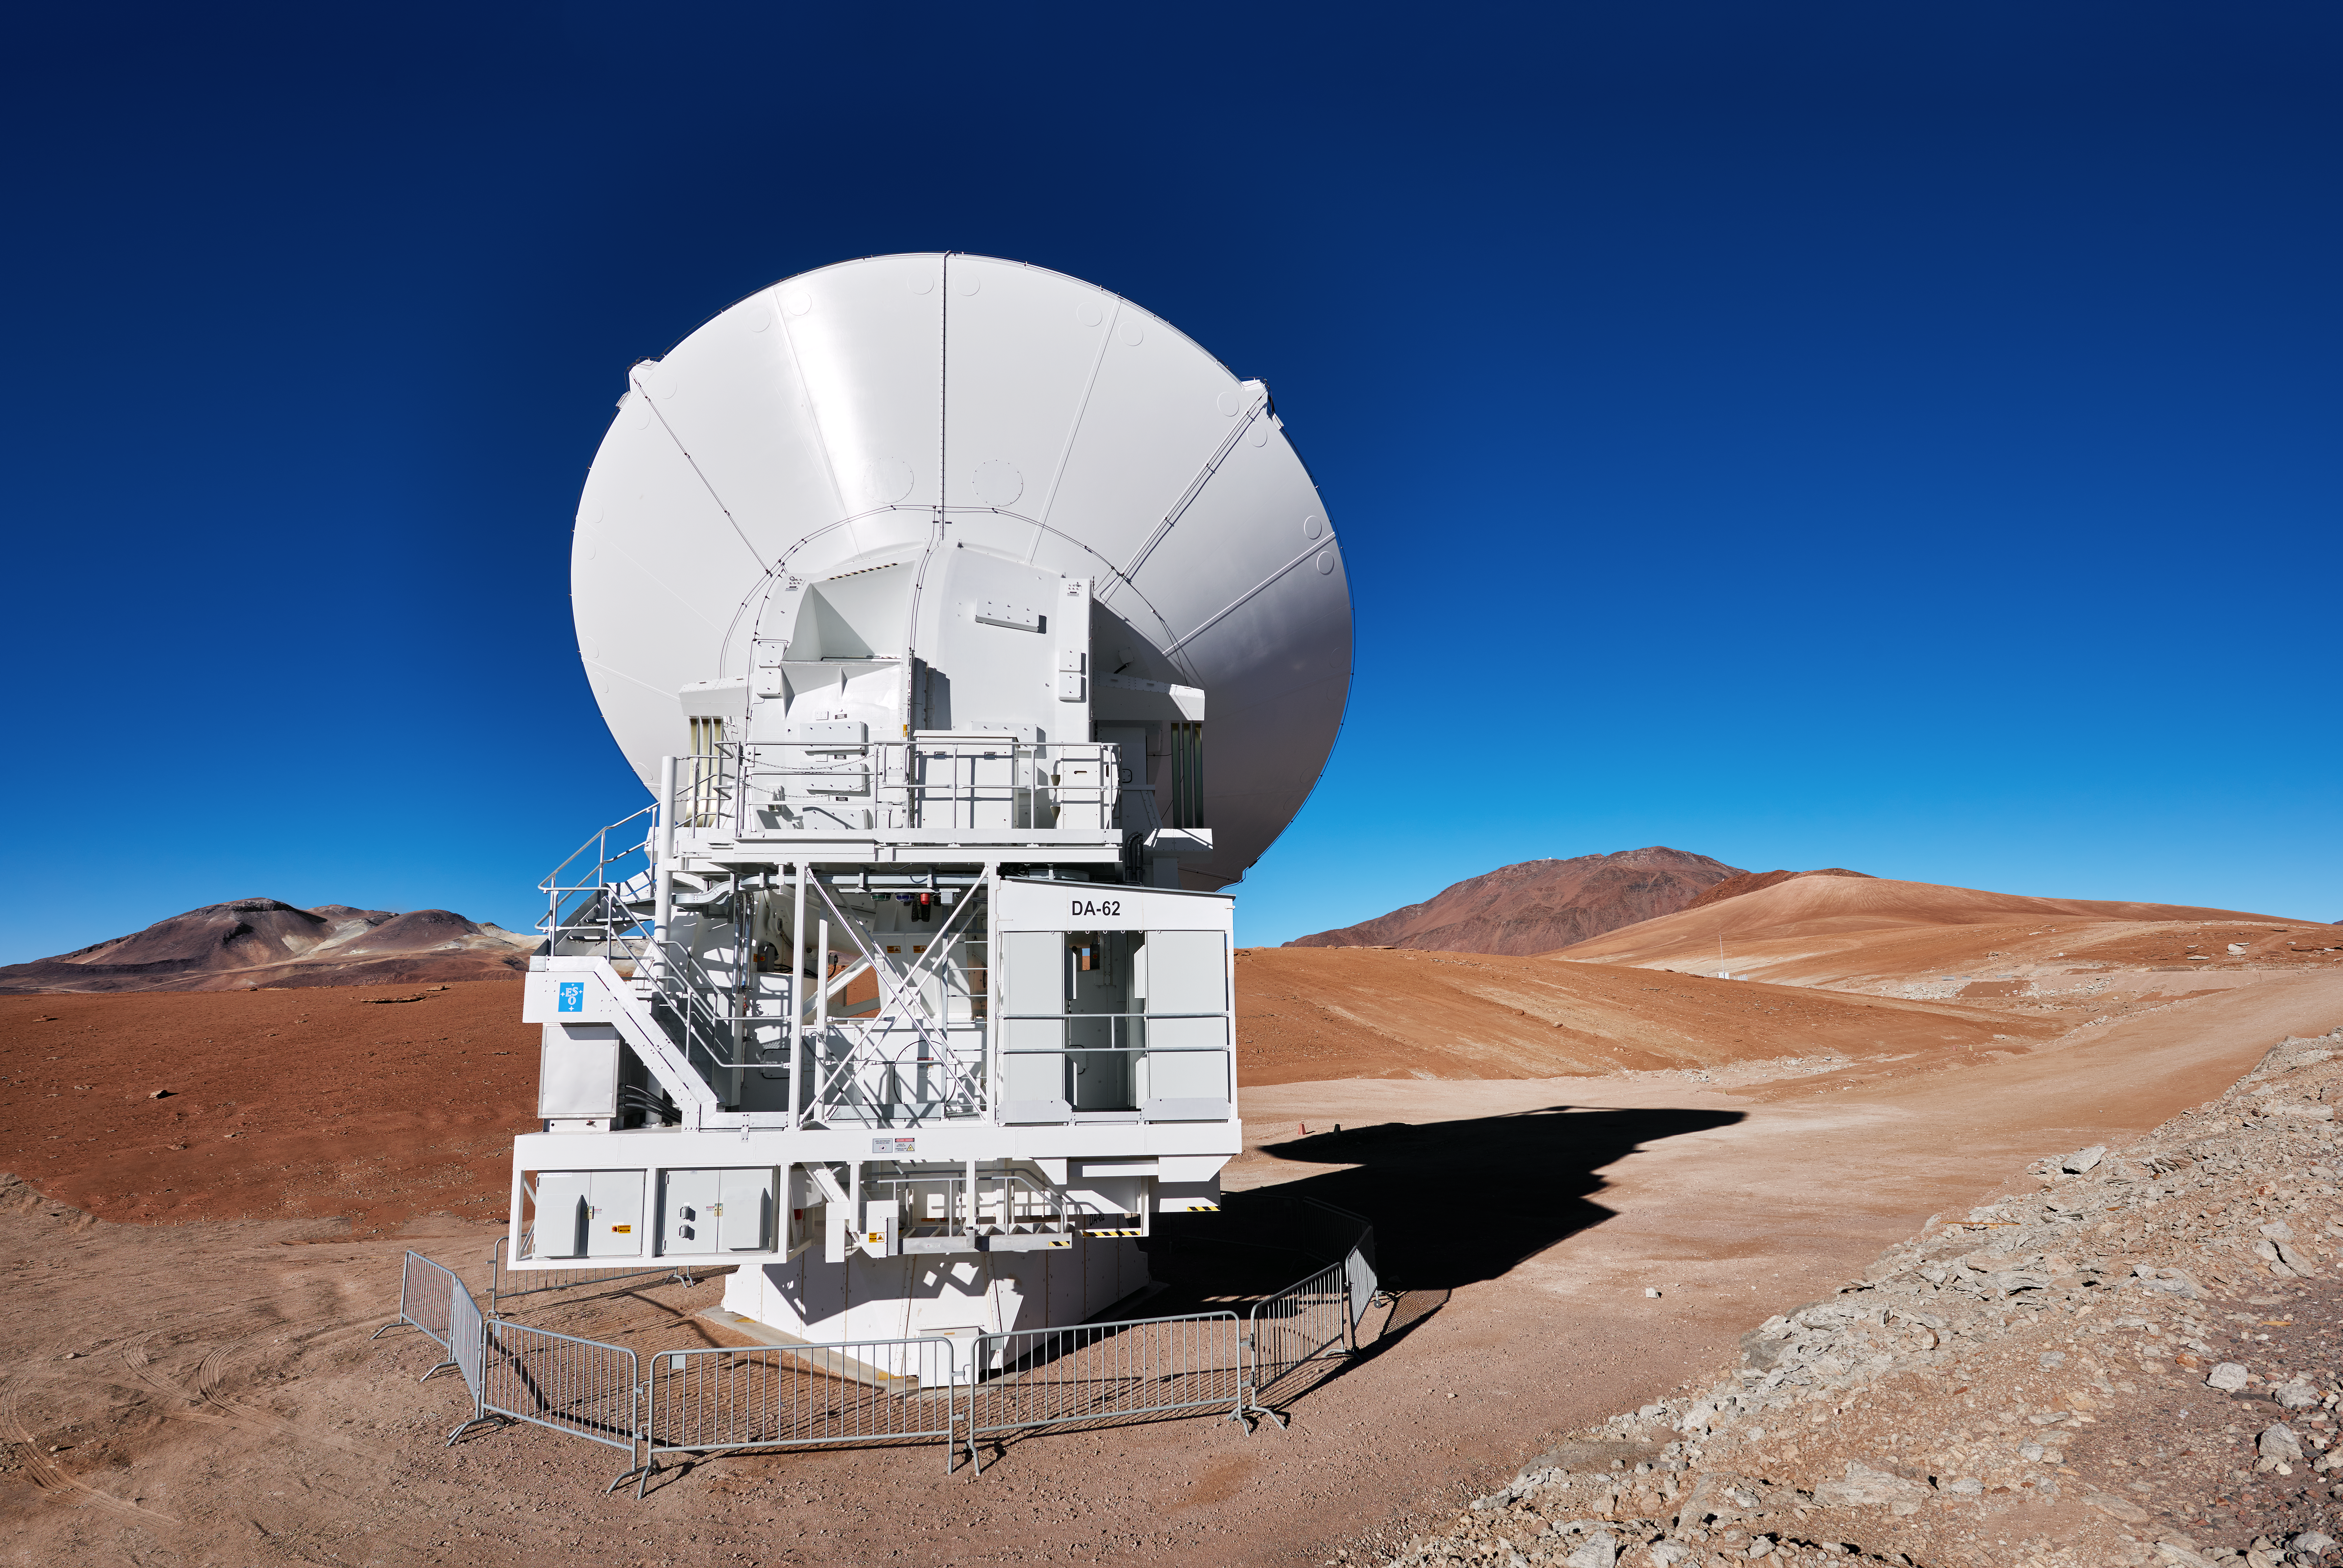

A solitary ALMA antenna

ALMA is operated by ESO at one of the highest observatory sites on Earth, at an elevation of 5100 metres, high on the Chajnantor plateau in Chile’s Atacama region.

Credit: Enrico Sacchetti/ESO